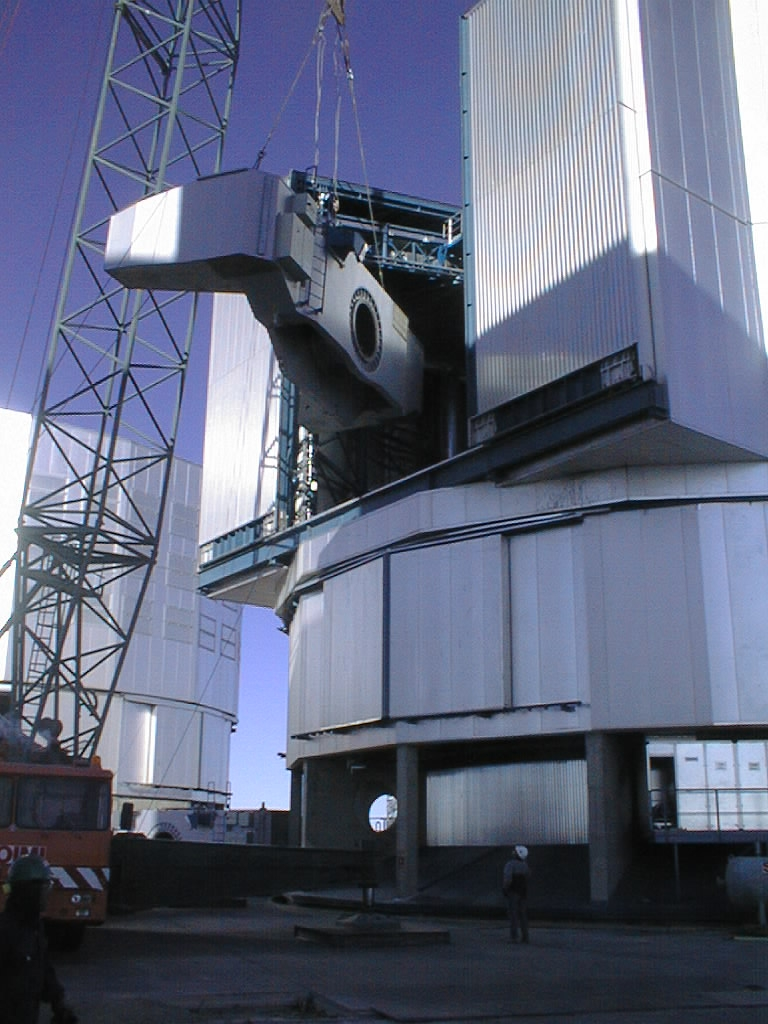

Installation of the VLT UT3 centrepiece

First part of the UT3 centerpiece is lifted into the enclosure. (Photo obtained on December 11, 1998).

Credit: ESO